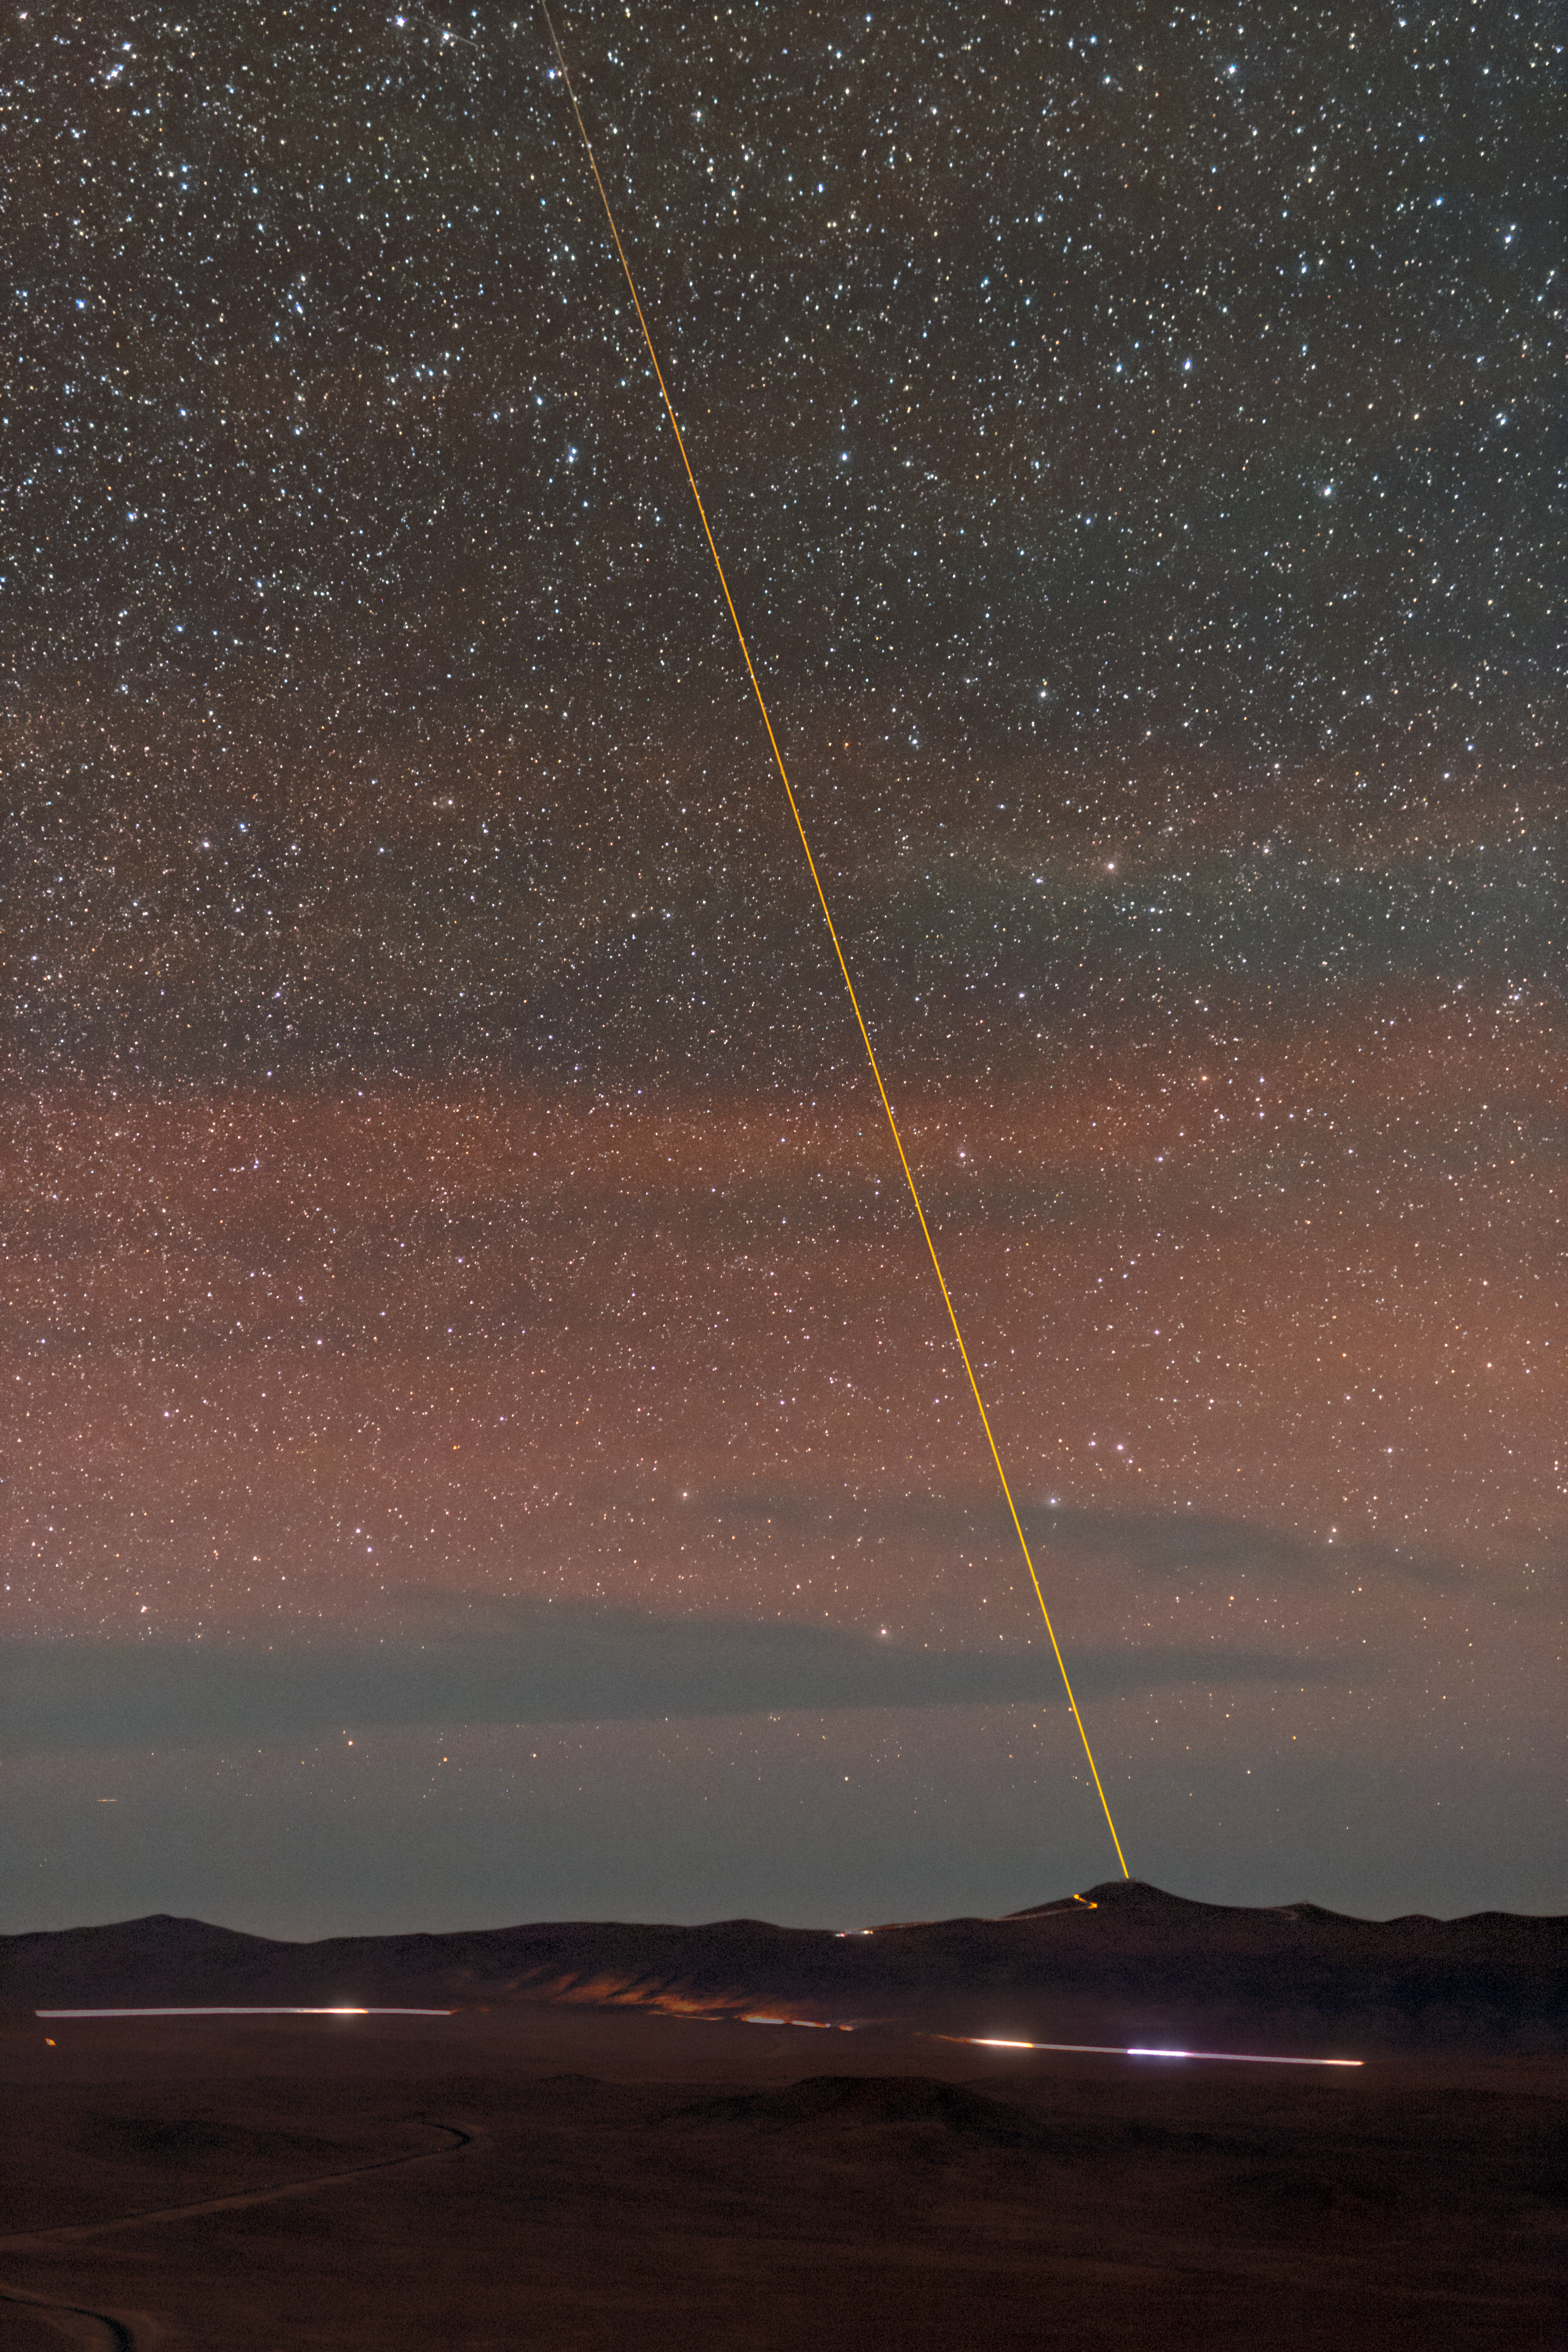

VLT Laser Guide Star joins the night sky

The Laser Guide Star (LGS) is launched from the VLT's 8.2-metre Yepun Telescope and aims at the centre of our Galaxy, in the heart of the brightest part of the Milky Way, creating an artificial star in the Earth's mesosphere. This star is used as reference to correct images and spectra.

Credit: P. Horálek/ESO